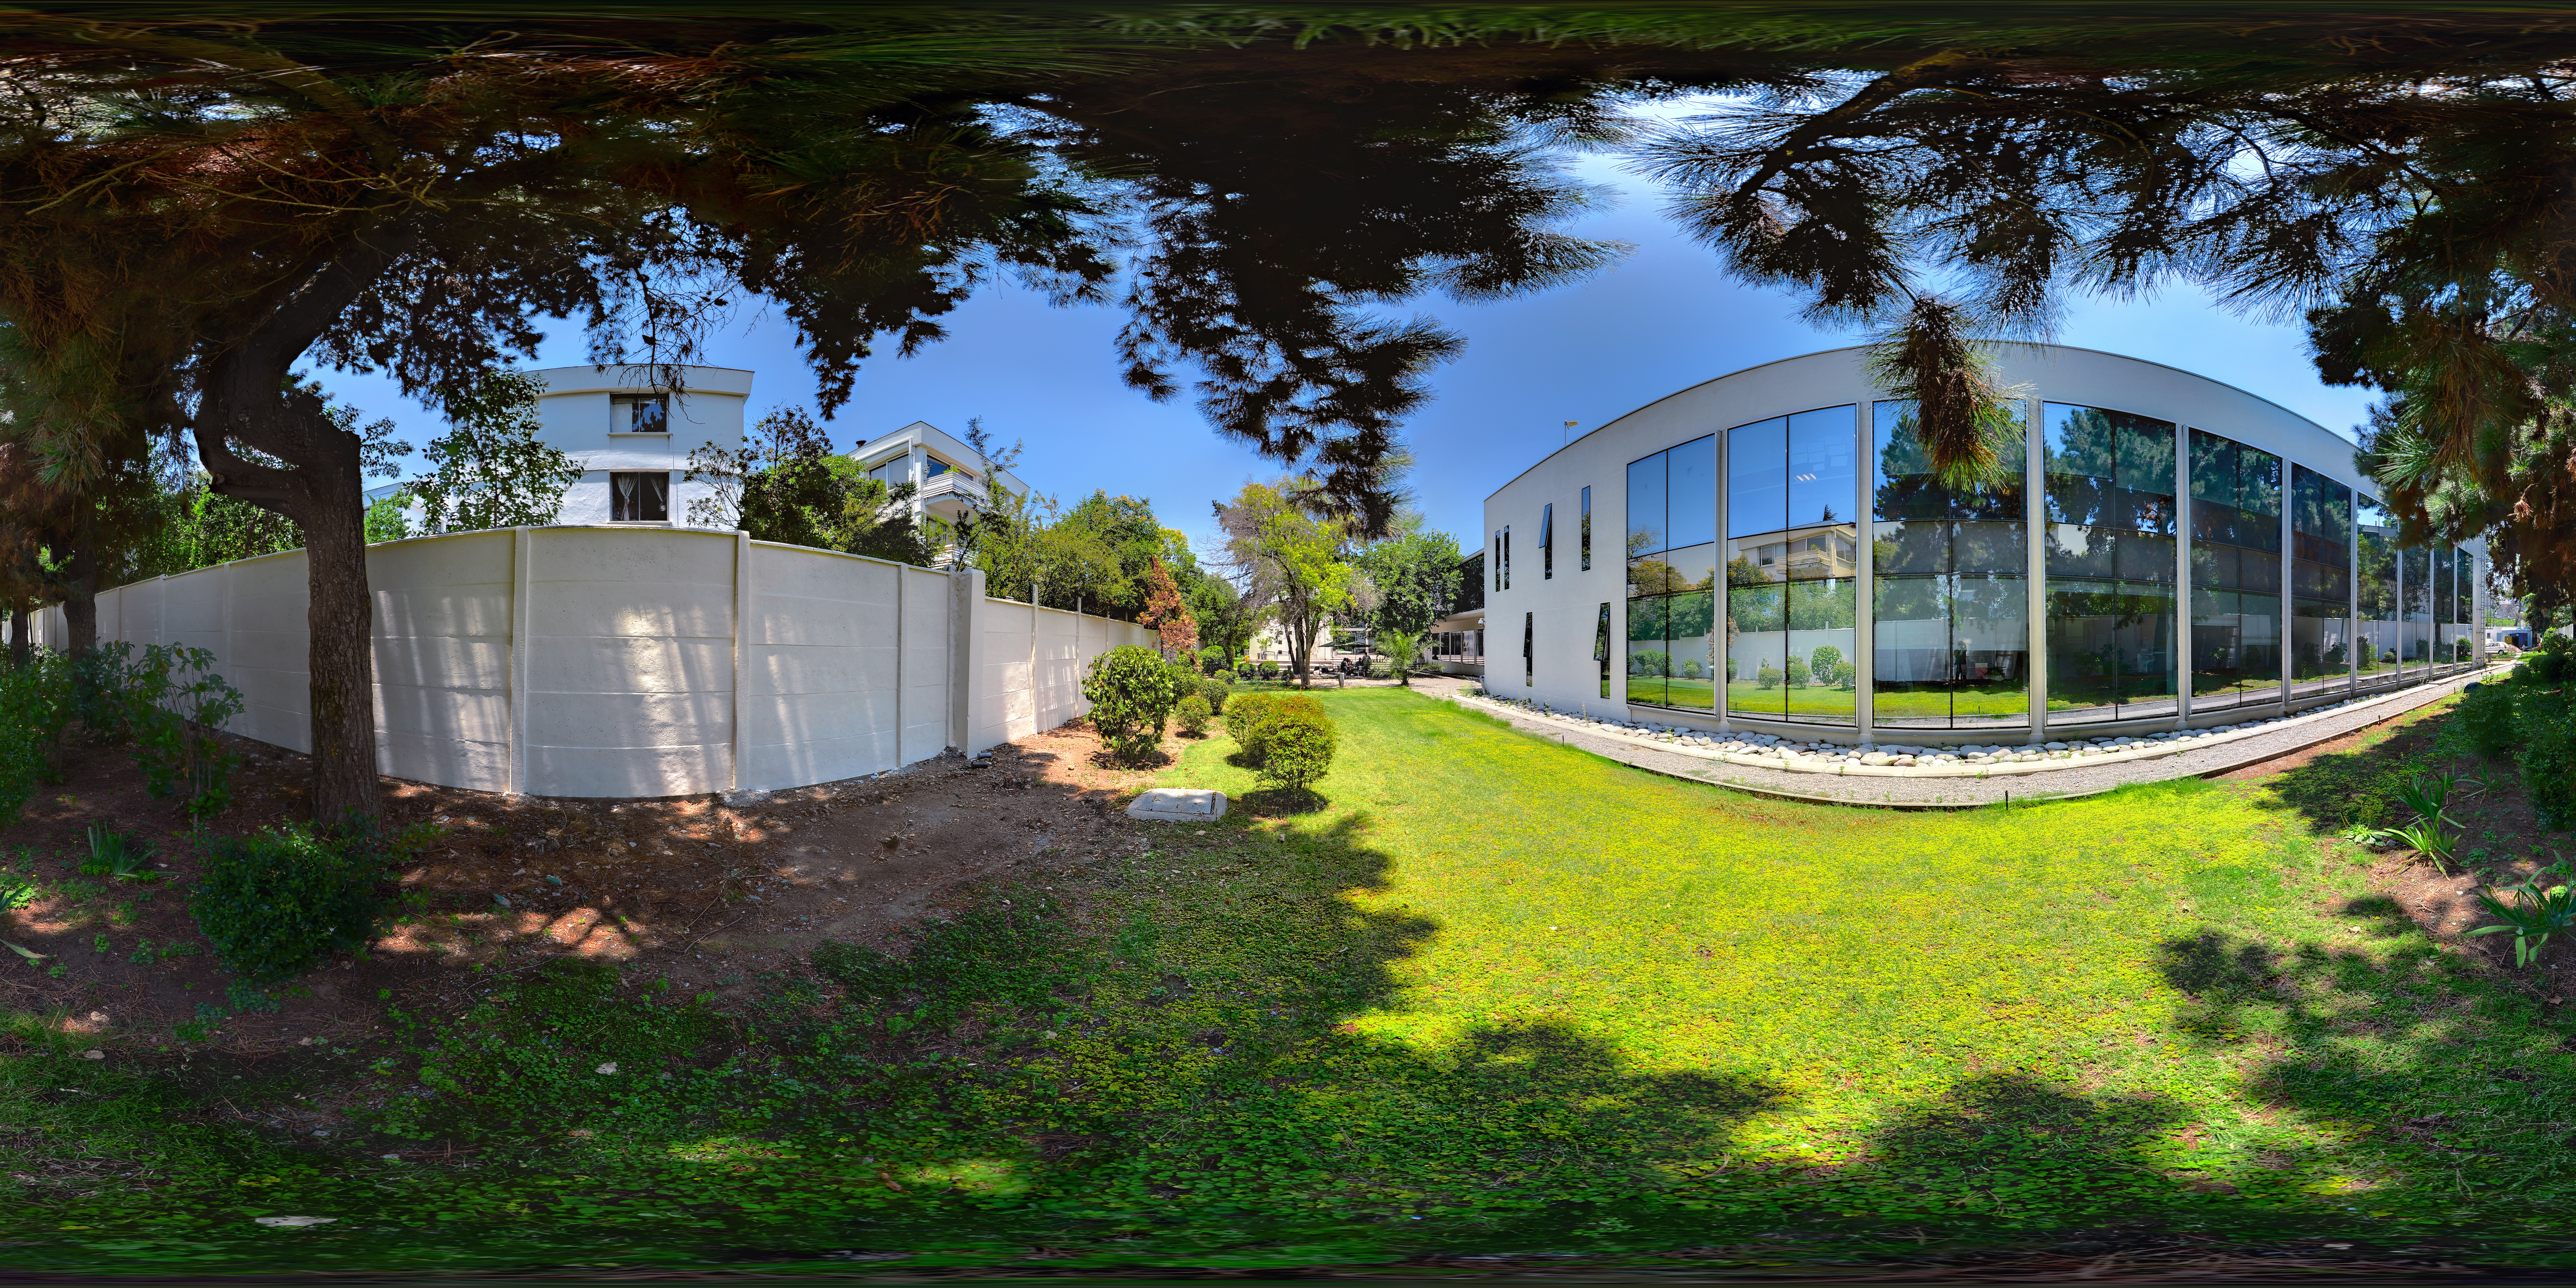

In ALMA's backyard

This panorama shows the lush backyard at the ALMA Santiago Central Offices. ALMA is a ground breaking project run by ESO together with international partners, based out on the Chajnantor plateau in the Chilean Andes. The head office is located in the more hospitable environment of the Vitacura district of Santiago.

Credit: ALMA (ESO/NAOJ/NRAO)/F. Morales